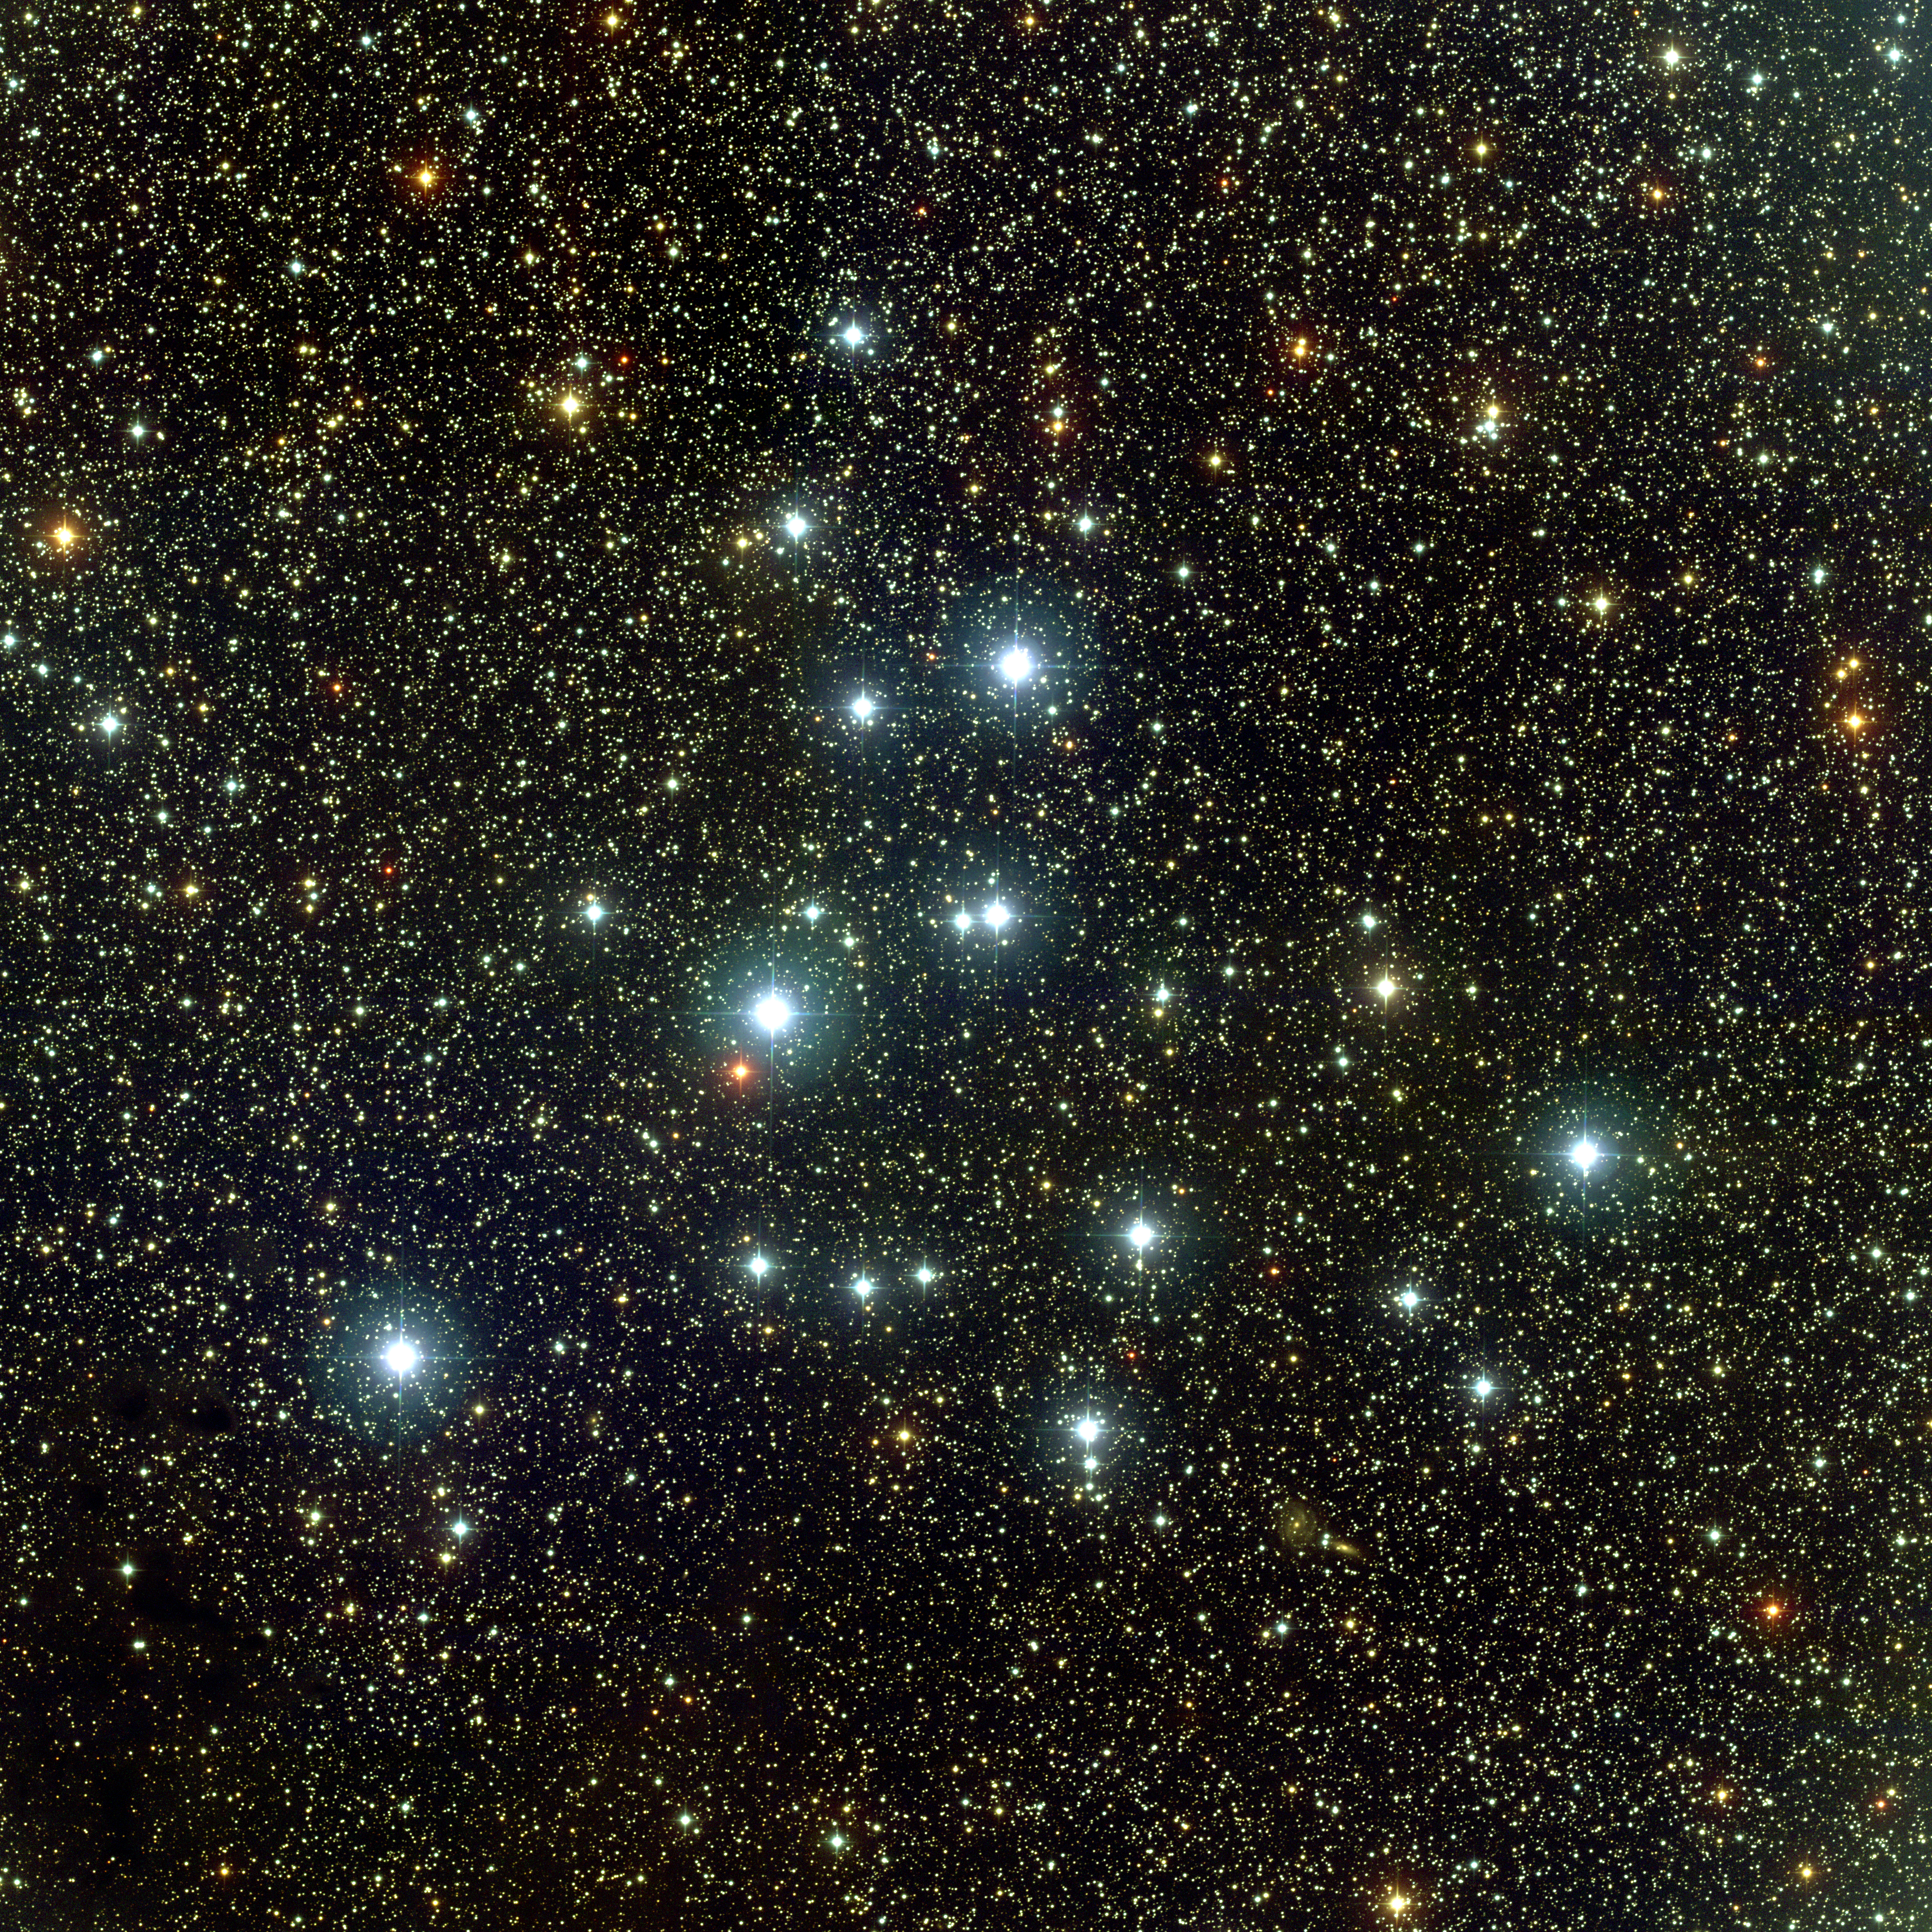

M39, NGC 7092

M39 is a loose, widely spaced open cluster in the constellation Cygnus. Quite close to Earth at about 800 light-years away, M39 has around 30 members and is two to three hundred million years old. This picture is a combination of 33 dithered frames in BVR colors taken with the Mosaic camera at the WIYN 0.9-meter telescope on Kitt Peak, near Tucson, Arizona, on the night of September 15th, 2003. This camera uses eight separate CCD detectors to cover a large area of the sky, but requires small dither motions between multiple exposures to fill in the gaps between the individual chips.

Credit: WIYN/KPNO/NOIRLab/NSF/AURA/H. Schweiker